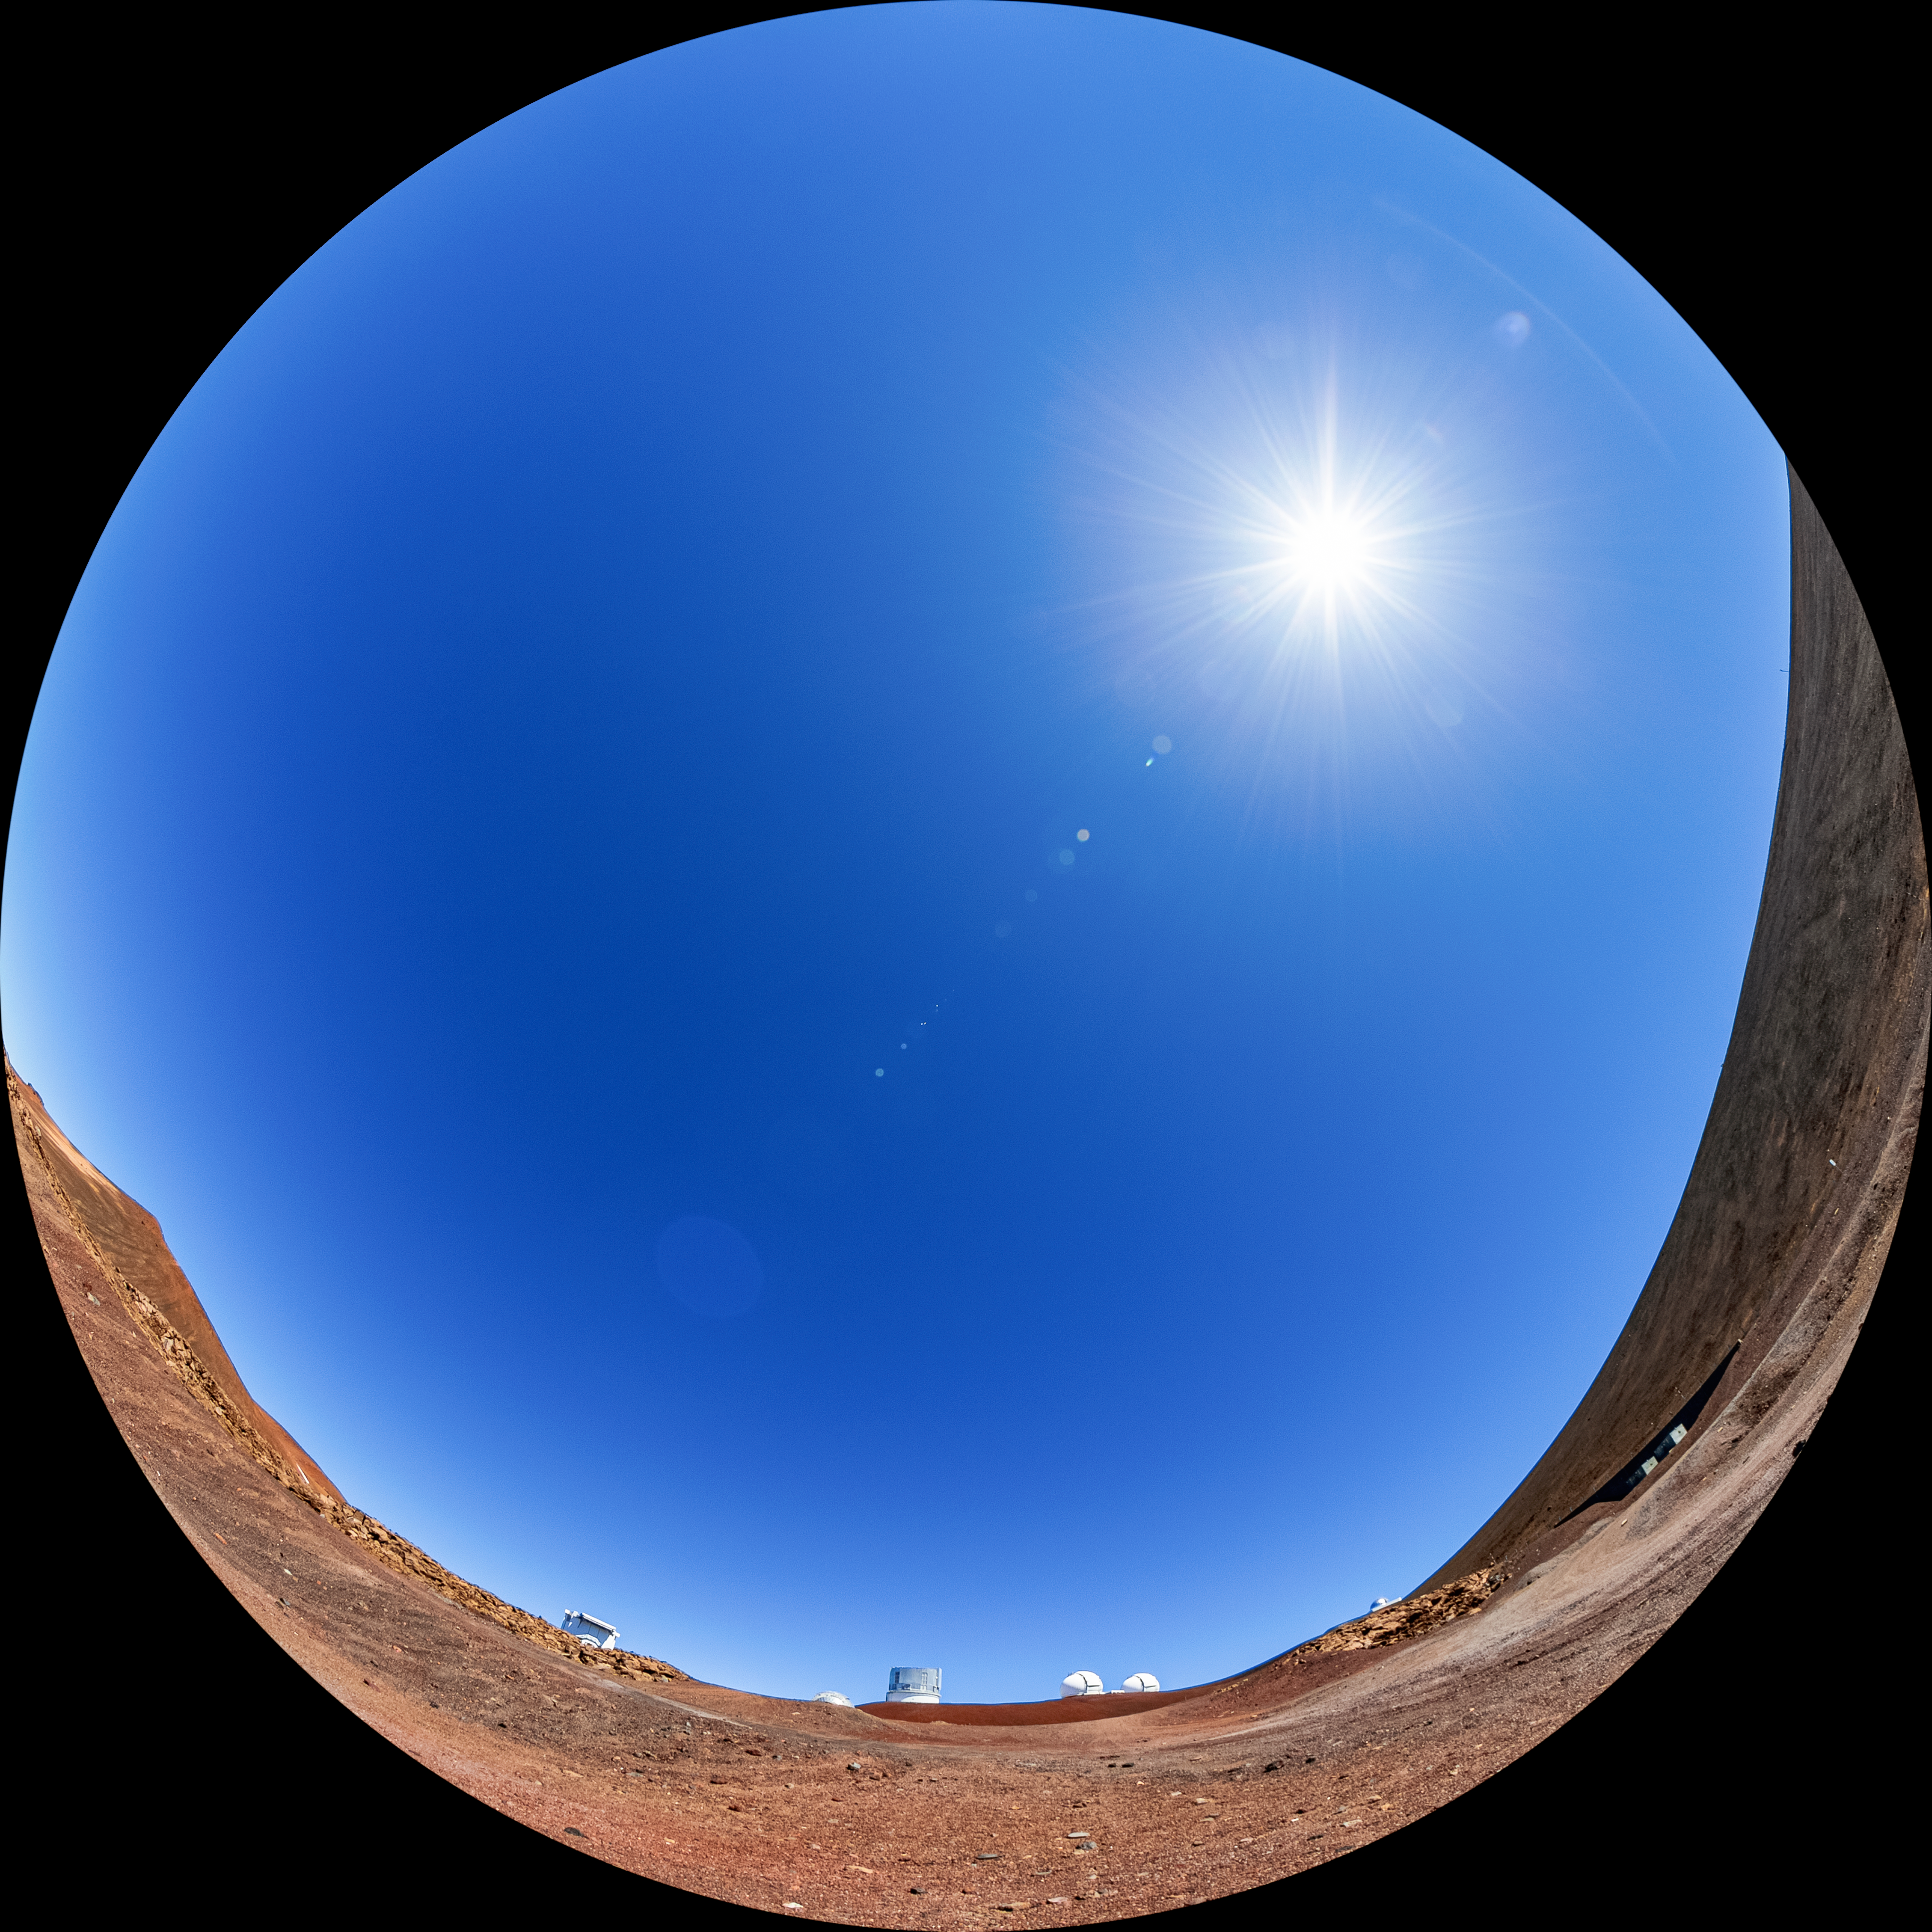

Maunakea Fulldome

A fulldome view taken near the summit of Maunakea in Hawaiʻi showing the Subaru Telescope (center), the two domes of the W. M. Keck Observatory (right), and the top of the NASA Infrared Telescope Facility (far right).

Credit: NOIRLab/AURA/NSF/T. Matsopoulos